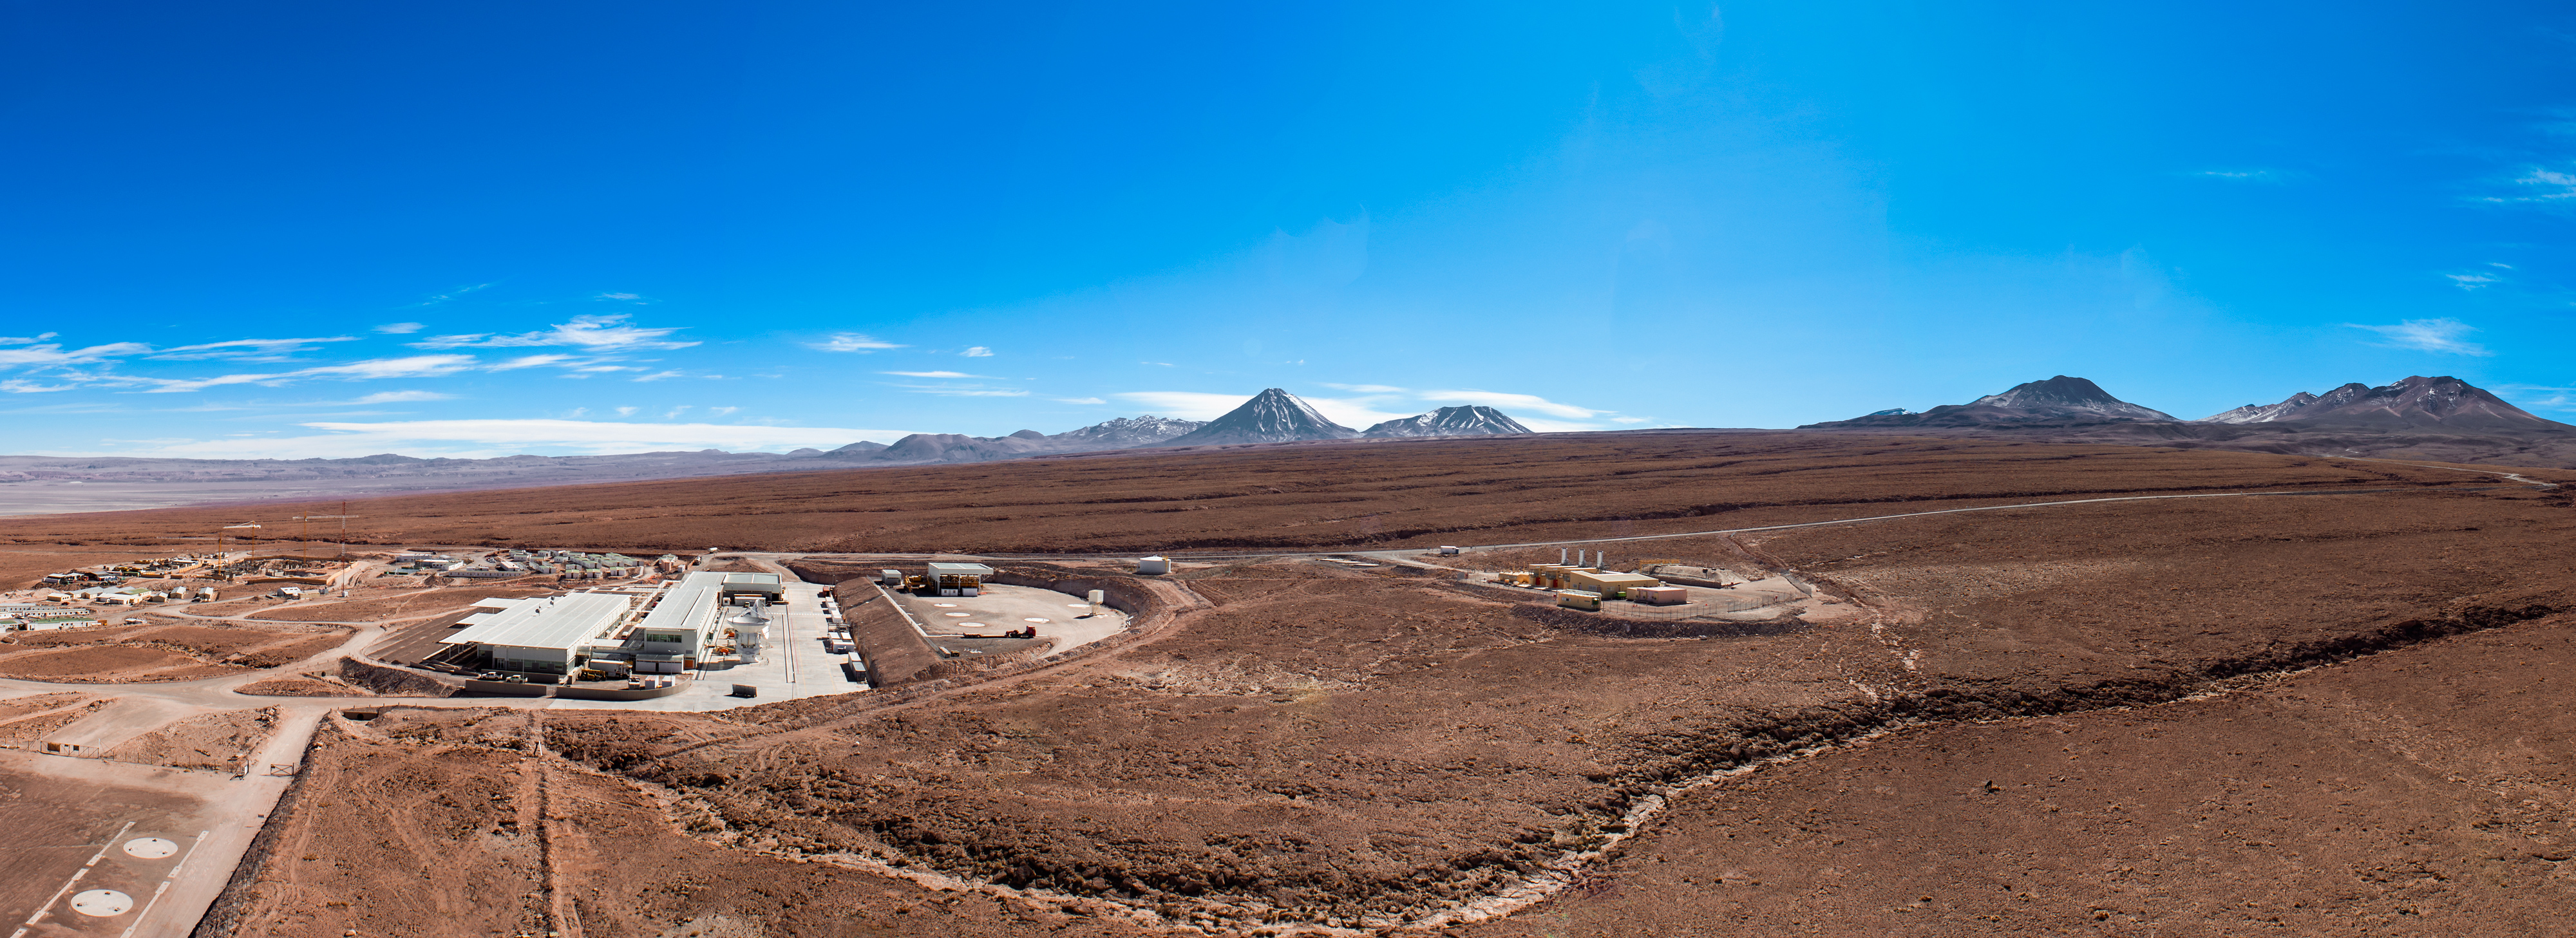

This panorama reveals the extent of ALMA

This panorama reveals the extent of ALMA Operations Support Facility (OSF), located at an altitude of 2900 meters in the Chilean Atacama desert. Visible in the lower left of the image are two circular pads where ALMA antennas are tested and maintained by the OSF staff. The distant peak found at the center of the image is the volcano Licancabur.

Credit: Sergio Otárola - ALMA (ESO/NAOJ/NRAO)